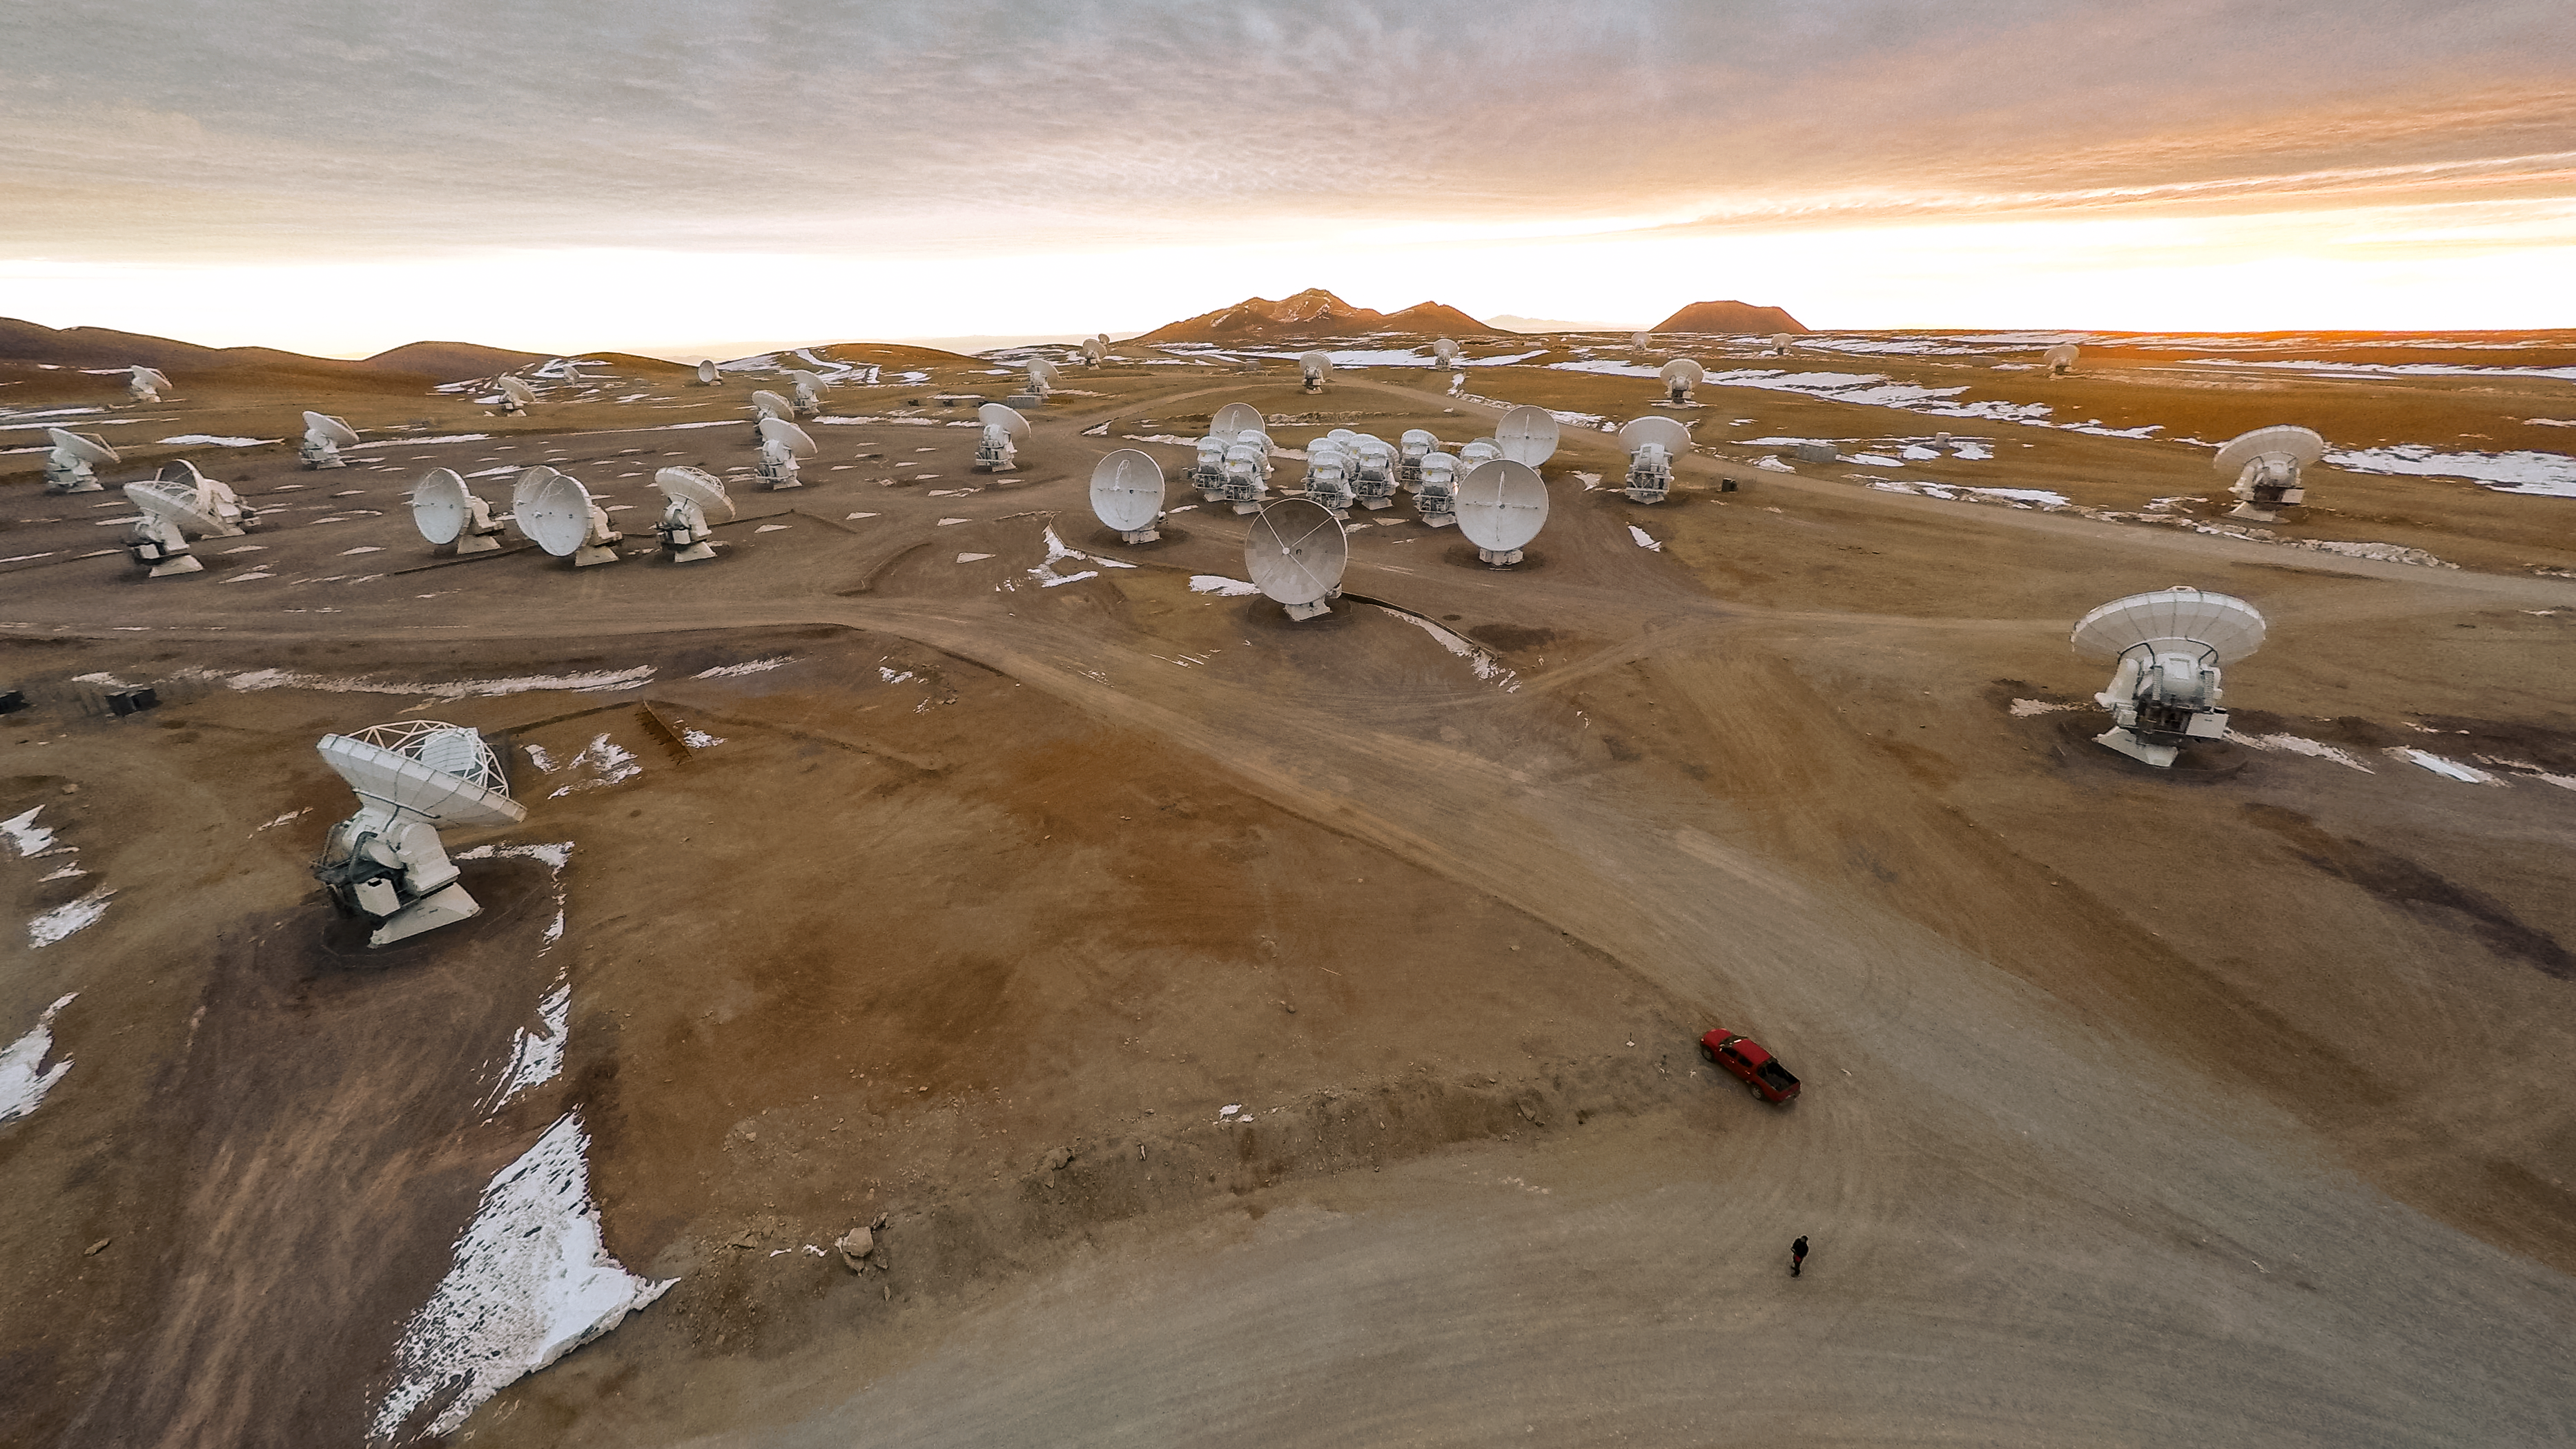

Cutting-edge science, dusty wasteland

The Atacama Large Millimeter/submillimeter Array (ALMA) — a state-of-the-art telescope to study light from some of the coldest objects in the Universe — operates high on the Chajnantor plateau in the Chilean Andes. ALMA comprises 66 high-precision antennae, each weighing in at over 100 tons. This cutting-edge project is located in an extreme and isolated environment, ideal for observing, but tough for the observers.

Credit: M. Struik (CERN)/ESO